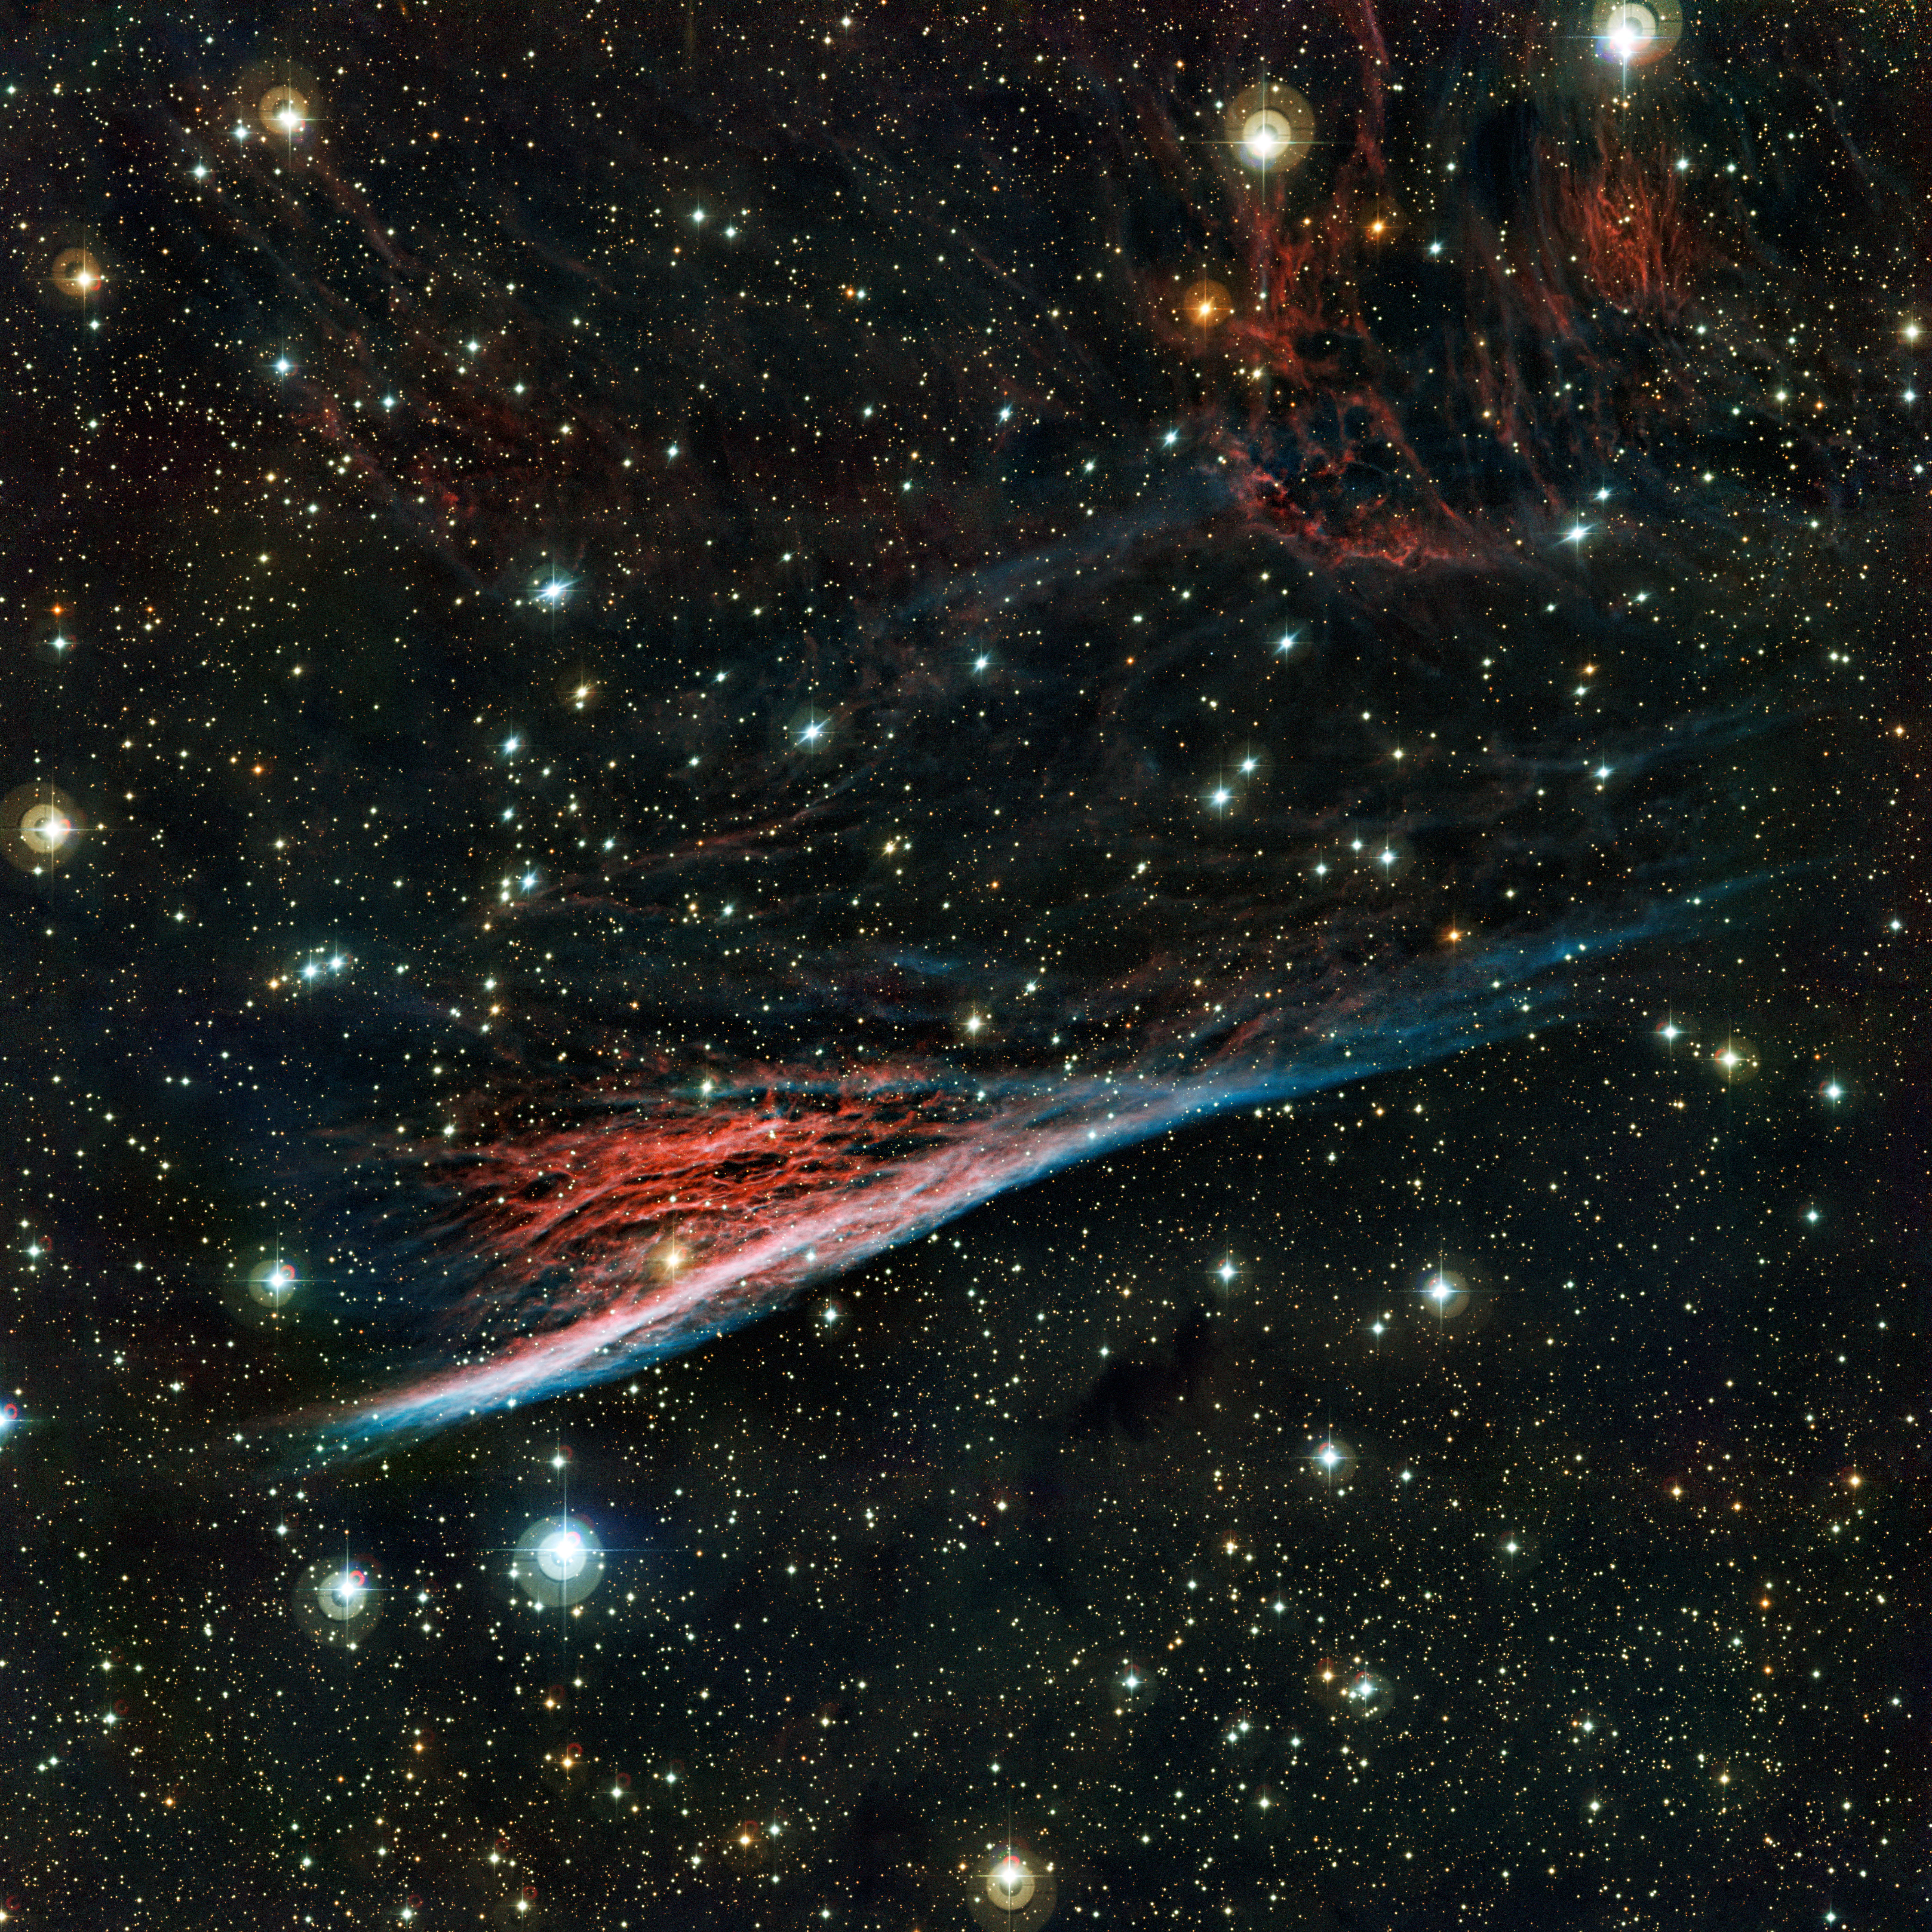

The Pencil Nebula, a strangely shaped leftover from a vast explosion

The oddly shaped Pencil Nebula (NGC 2736) is pictured in this image from ESO’s La Silla Observatory in Chile. This nebula is a small part of a huge remnant left over after a supernova explosion that took place about 11 000 years ago. The image was produced by the Wide Field Imager on the MPG/ESO 2.2-metre telescope at ESO’s La Silla Observatory in Chile.

This image is available as a Mounted Image in the ESOshop.

#L

Credit: ESO